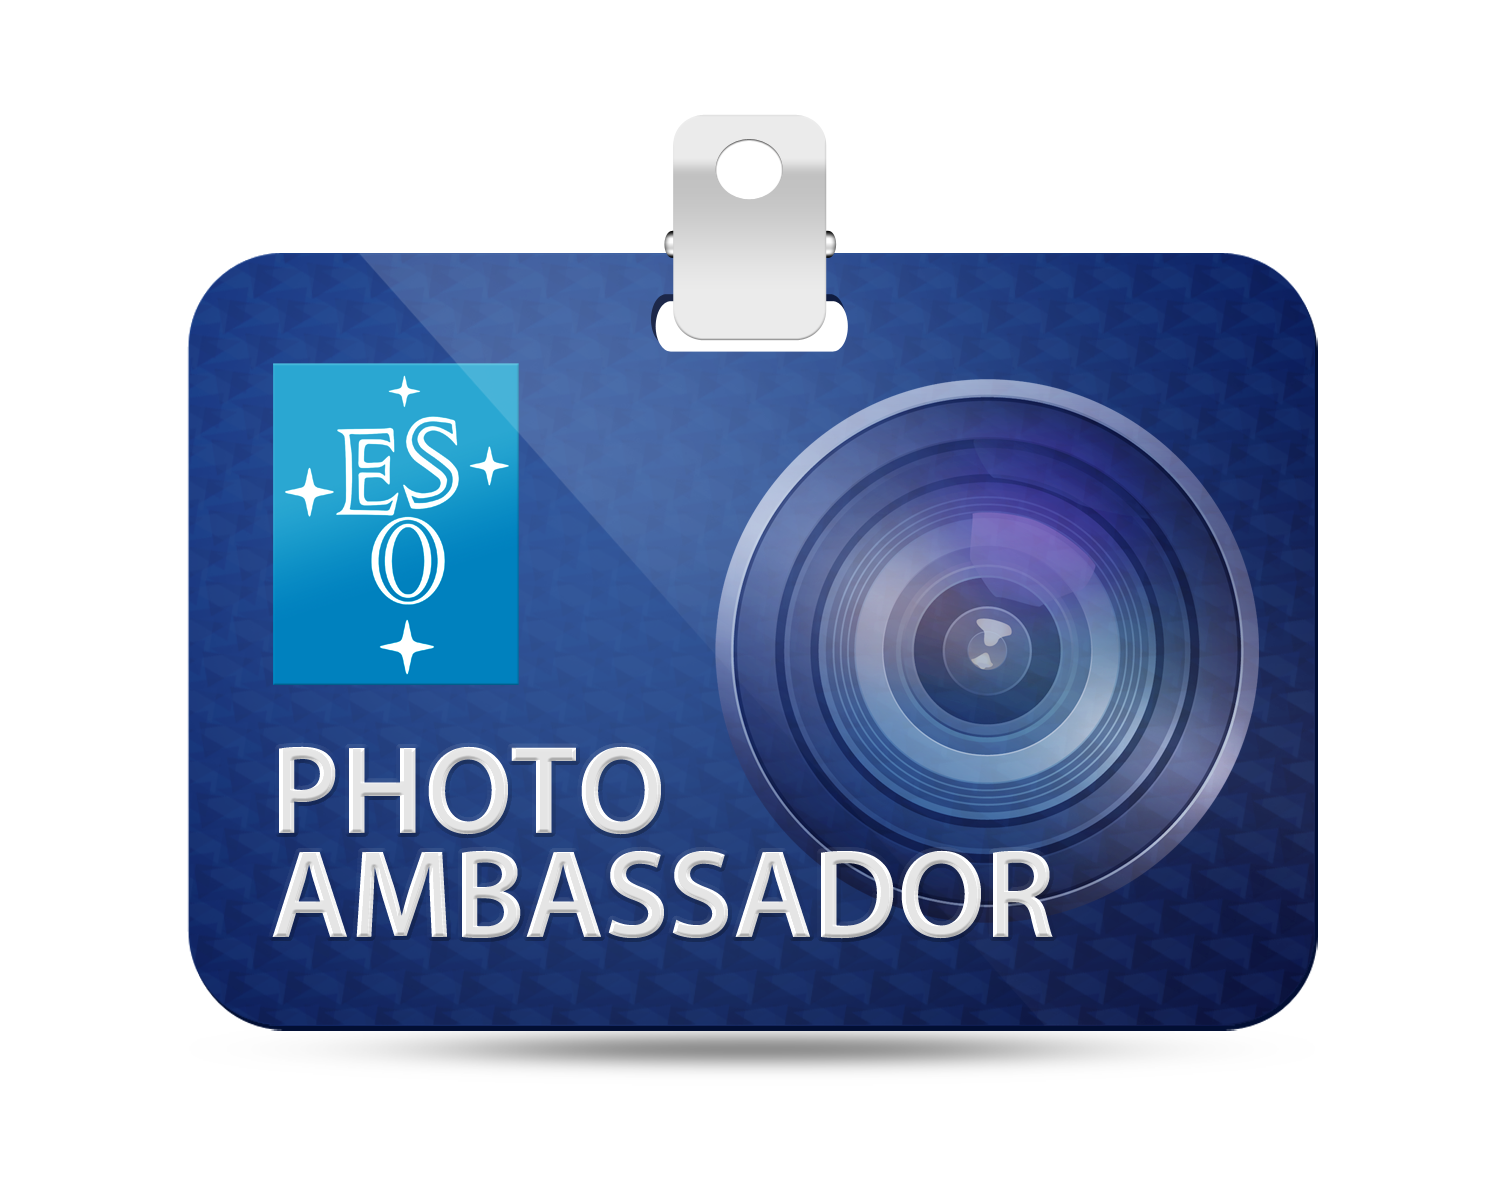

ESO Photo Ambassadors Network

ESO boasts many talented astrophotographers among its employees and collaborators, the finest of whom have been rewarded for their dedication by being designated official ESO Photo Ambassadors.

You can read more information on the Photo Ambassadors page.

Credit: ESO